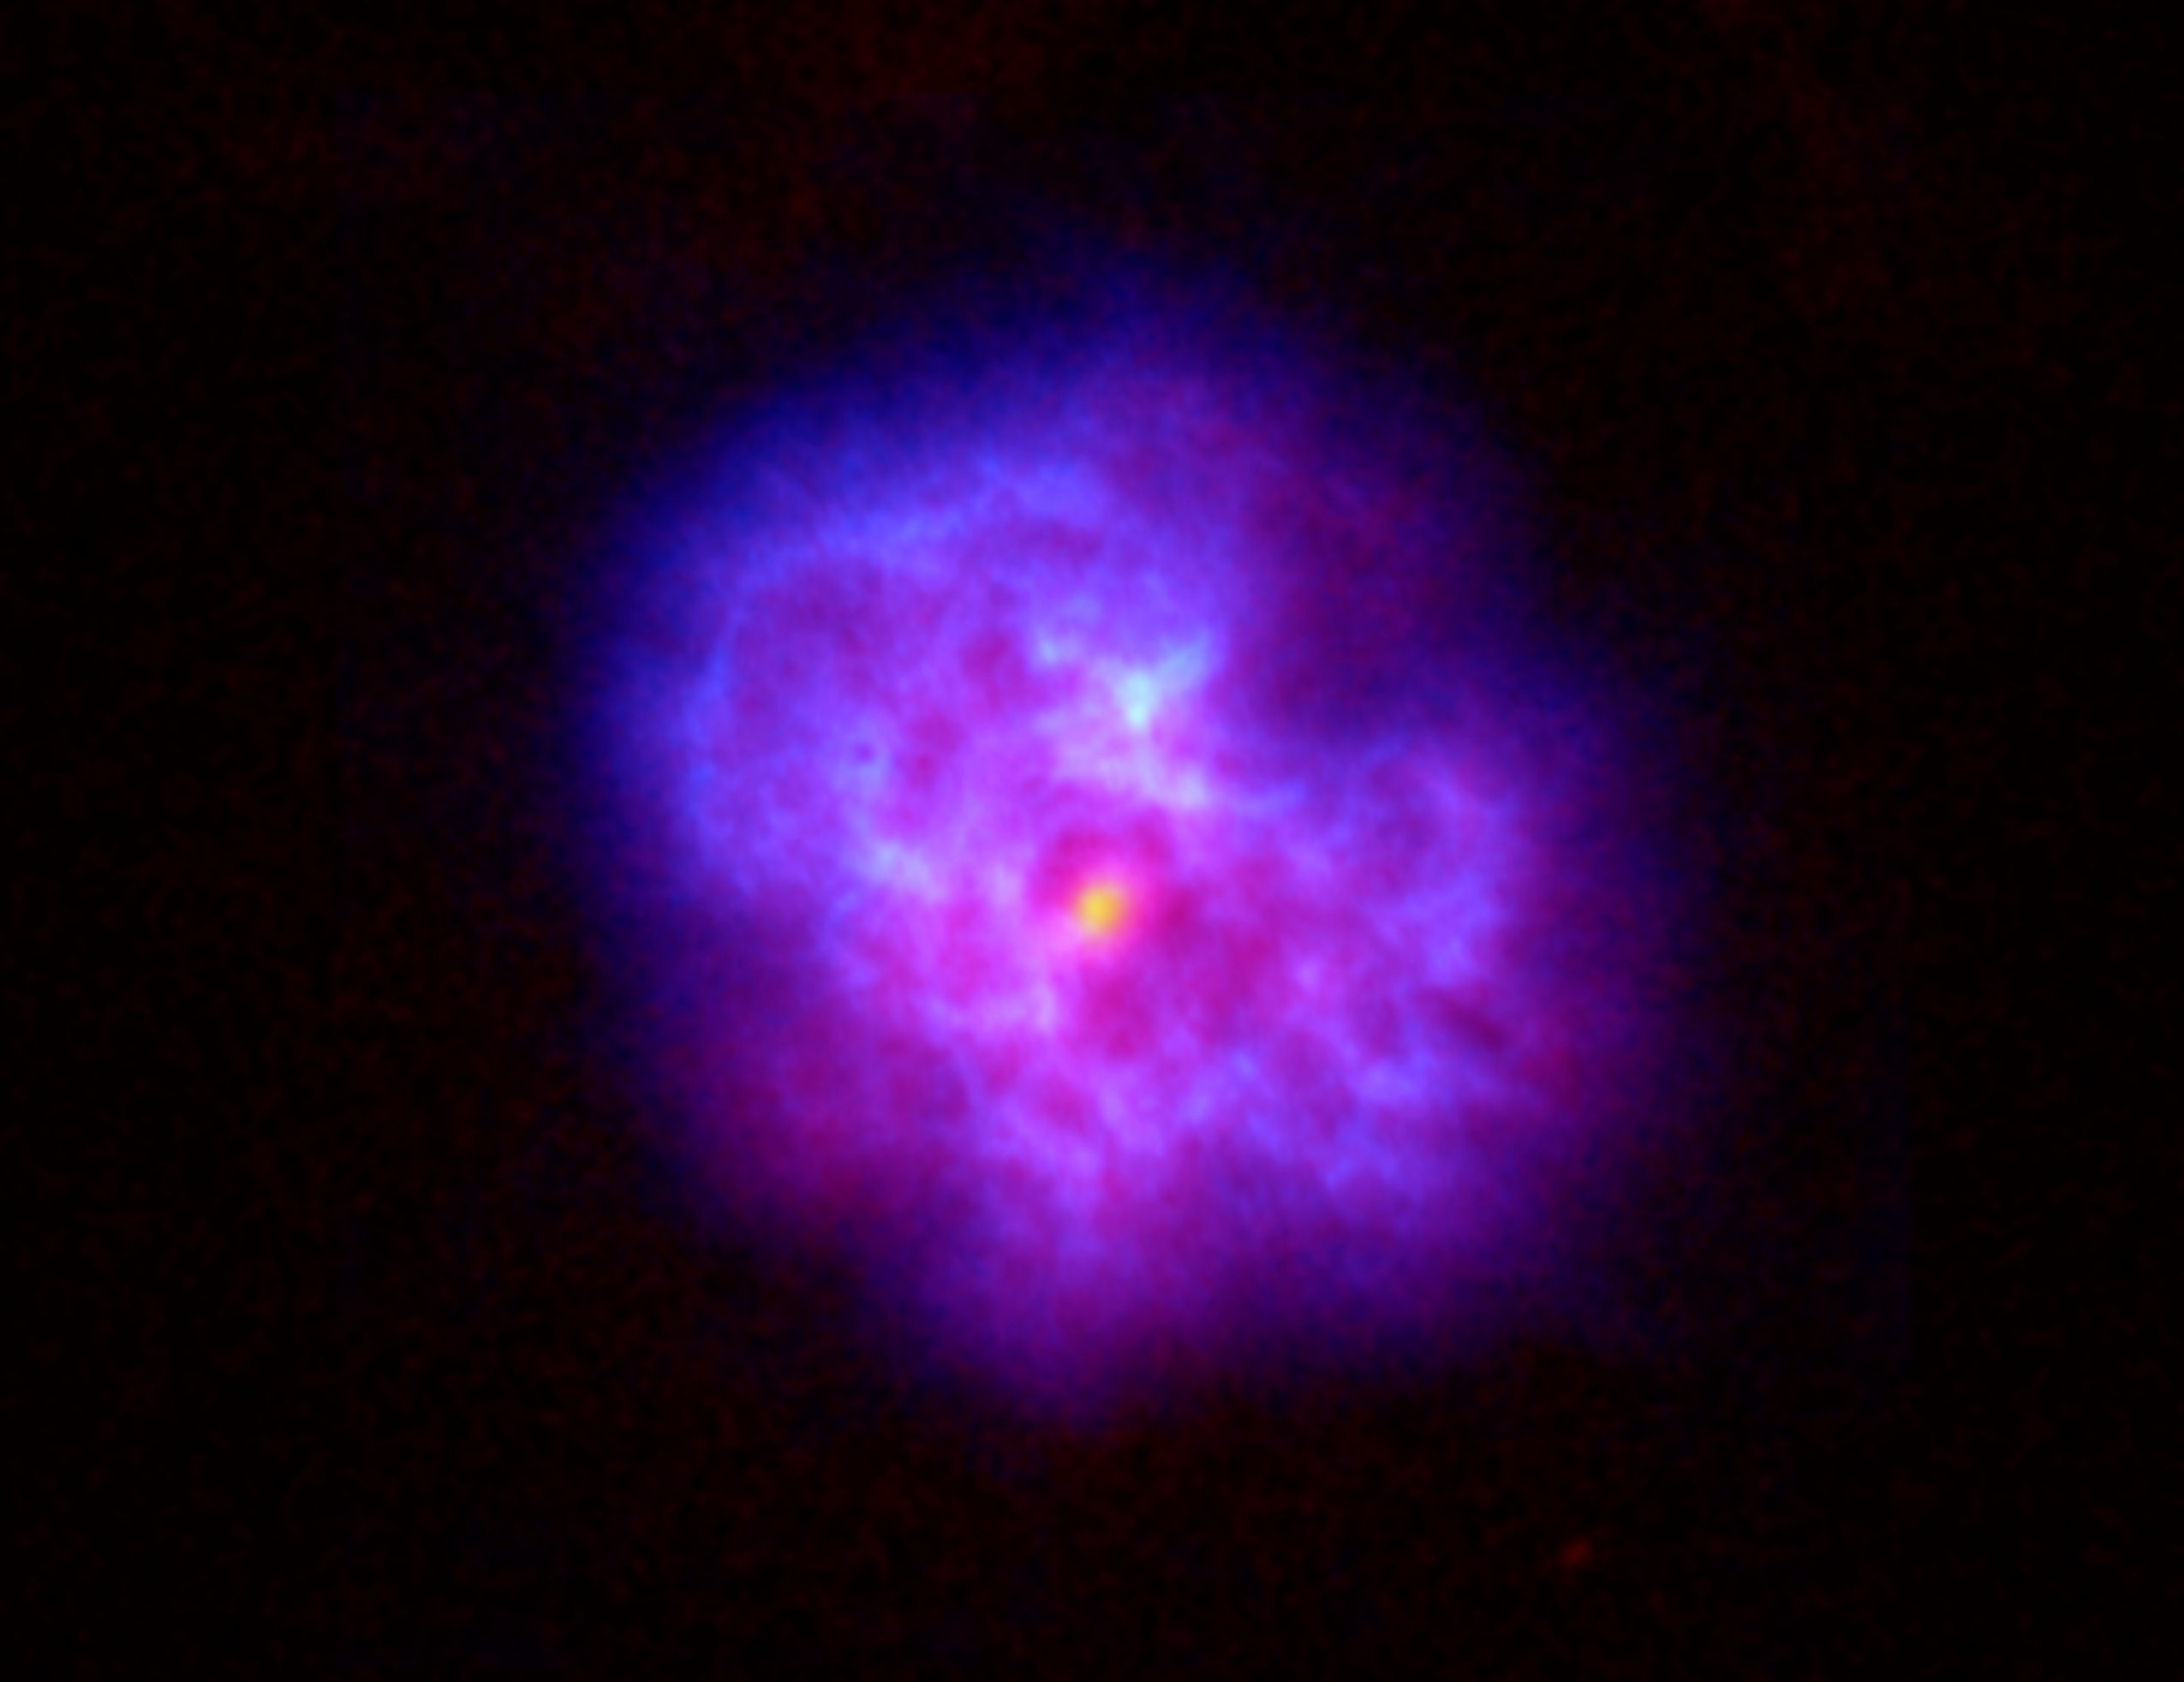

Pulsar Wind Nebula

This beautiful cloud of gas exploded outward when the star in its center went supernova and turned into a pulsar. The sliced-apple appearance of the expanding cloud is caused by the pulsar pushing the gas outward in bulges.

Credit: NRAO/AUI/NSF and NASA/CXC